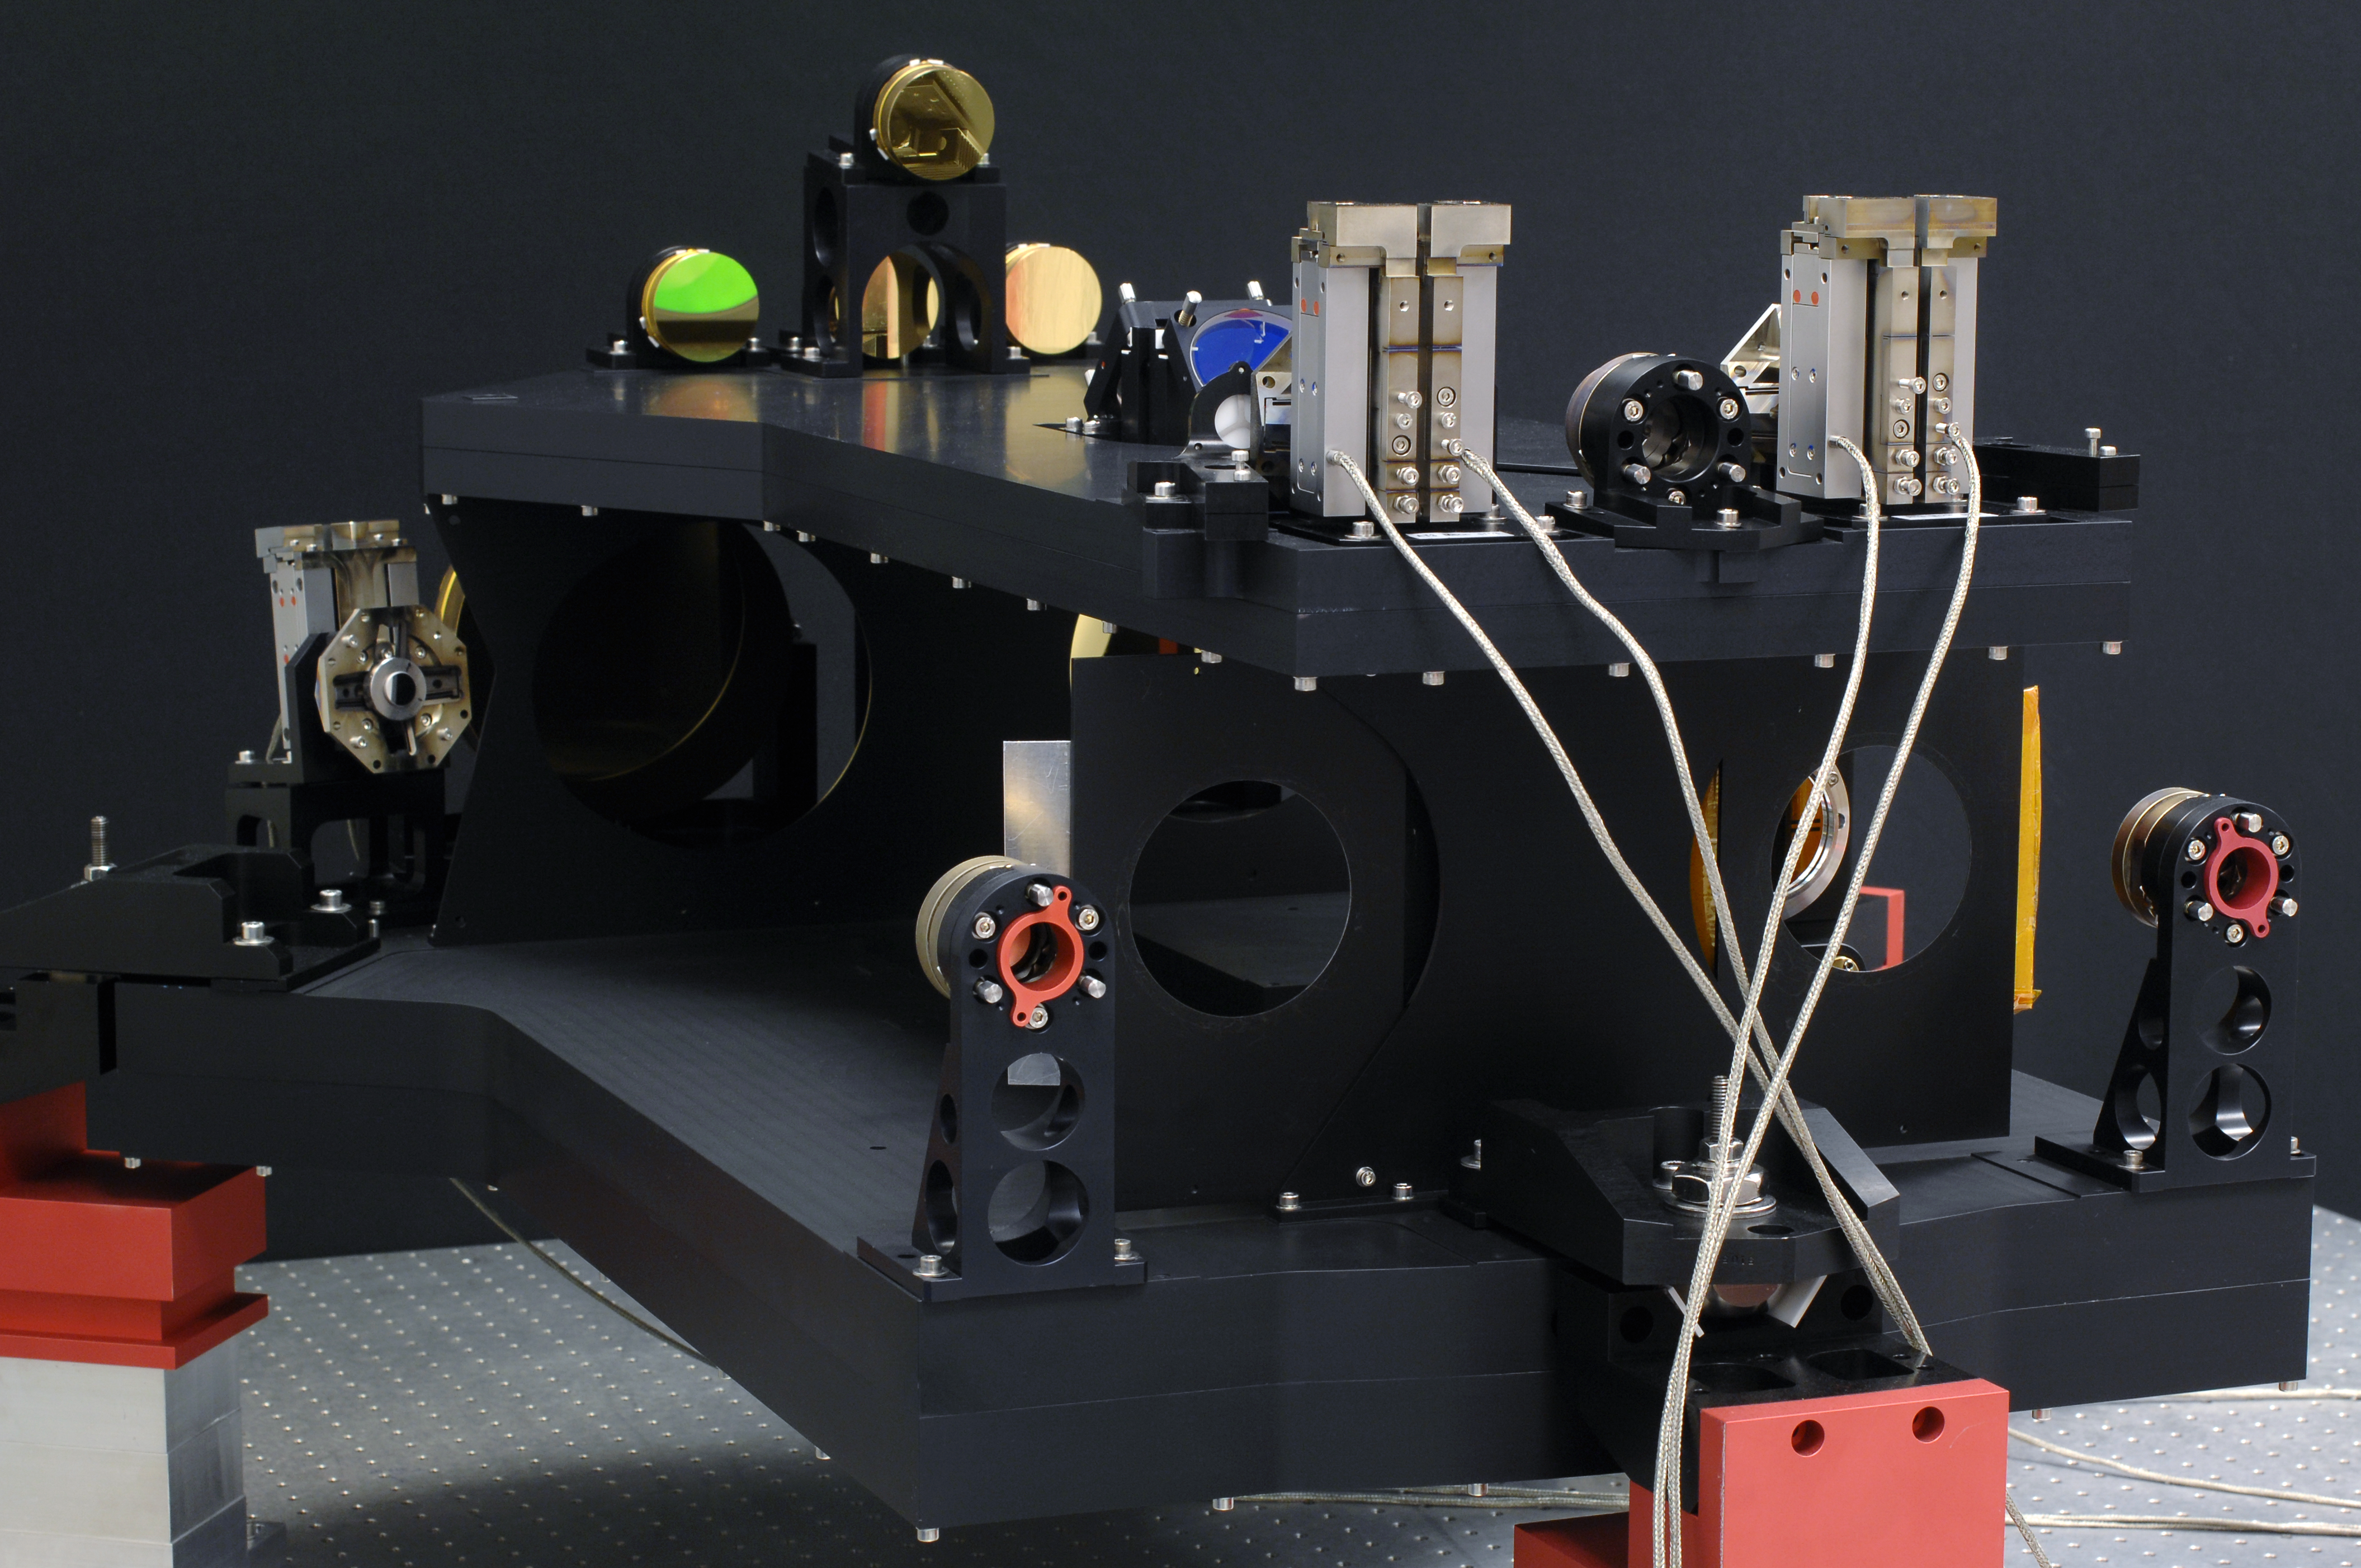

Star separator for the VLT Interferometer under test at TNO

This image shows one of a series of sophisticated optical and mechanical systems called star separators for the Very Large Telescope Interferometer (VLTI). These systems from the Dutch research institute TNO will allow the VLTI’s future instruments to observe much fainter objects than is possible at present. In this picture the system is under test.

Credit: TNO/ESO/F. Kamphues